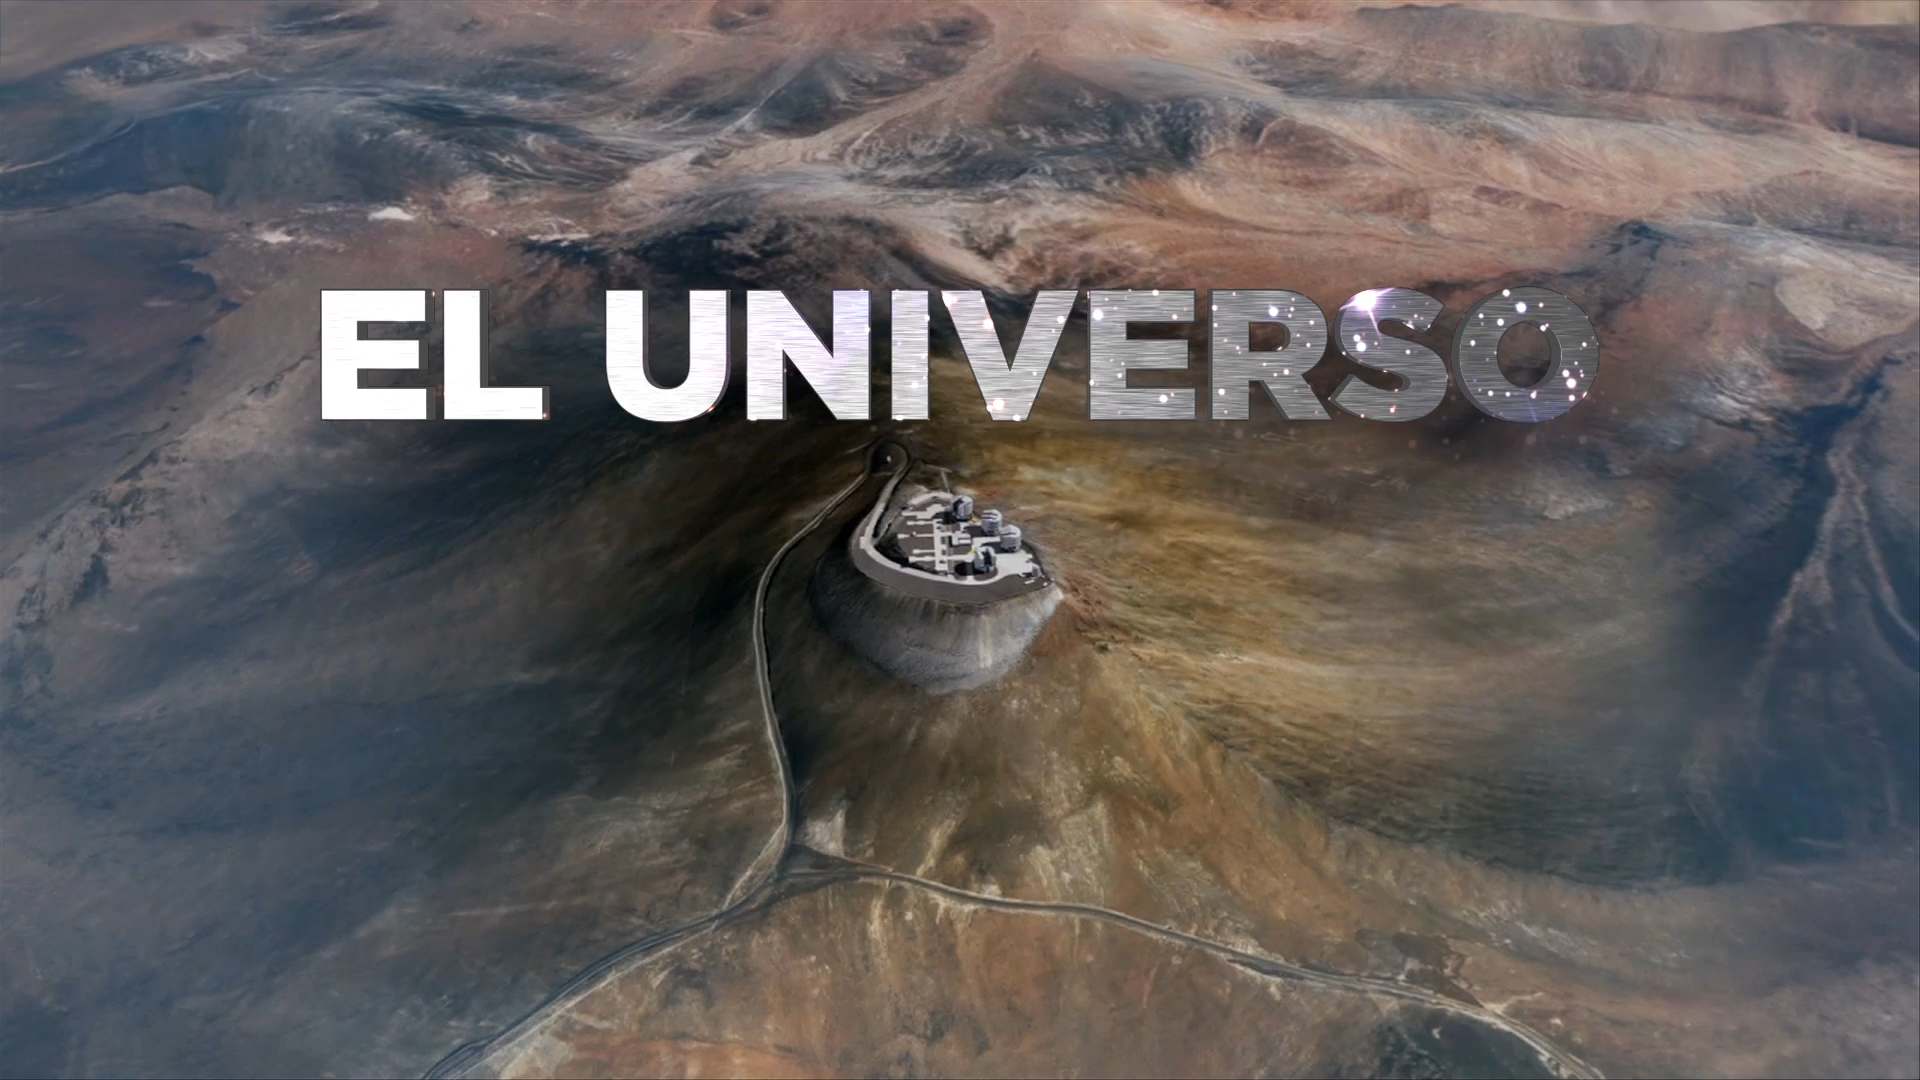

Screenshot from the HISTORY Channel’s series of short stories featuring ESO telescopes

The world’s most advanced ground-based astronomical telescopes will be presented every day on screen by HISTORY, letting up to 32 million households in Latin America share the excitement and mystery of the Universe and the southern skies.

Credit: HISTORY/ESO